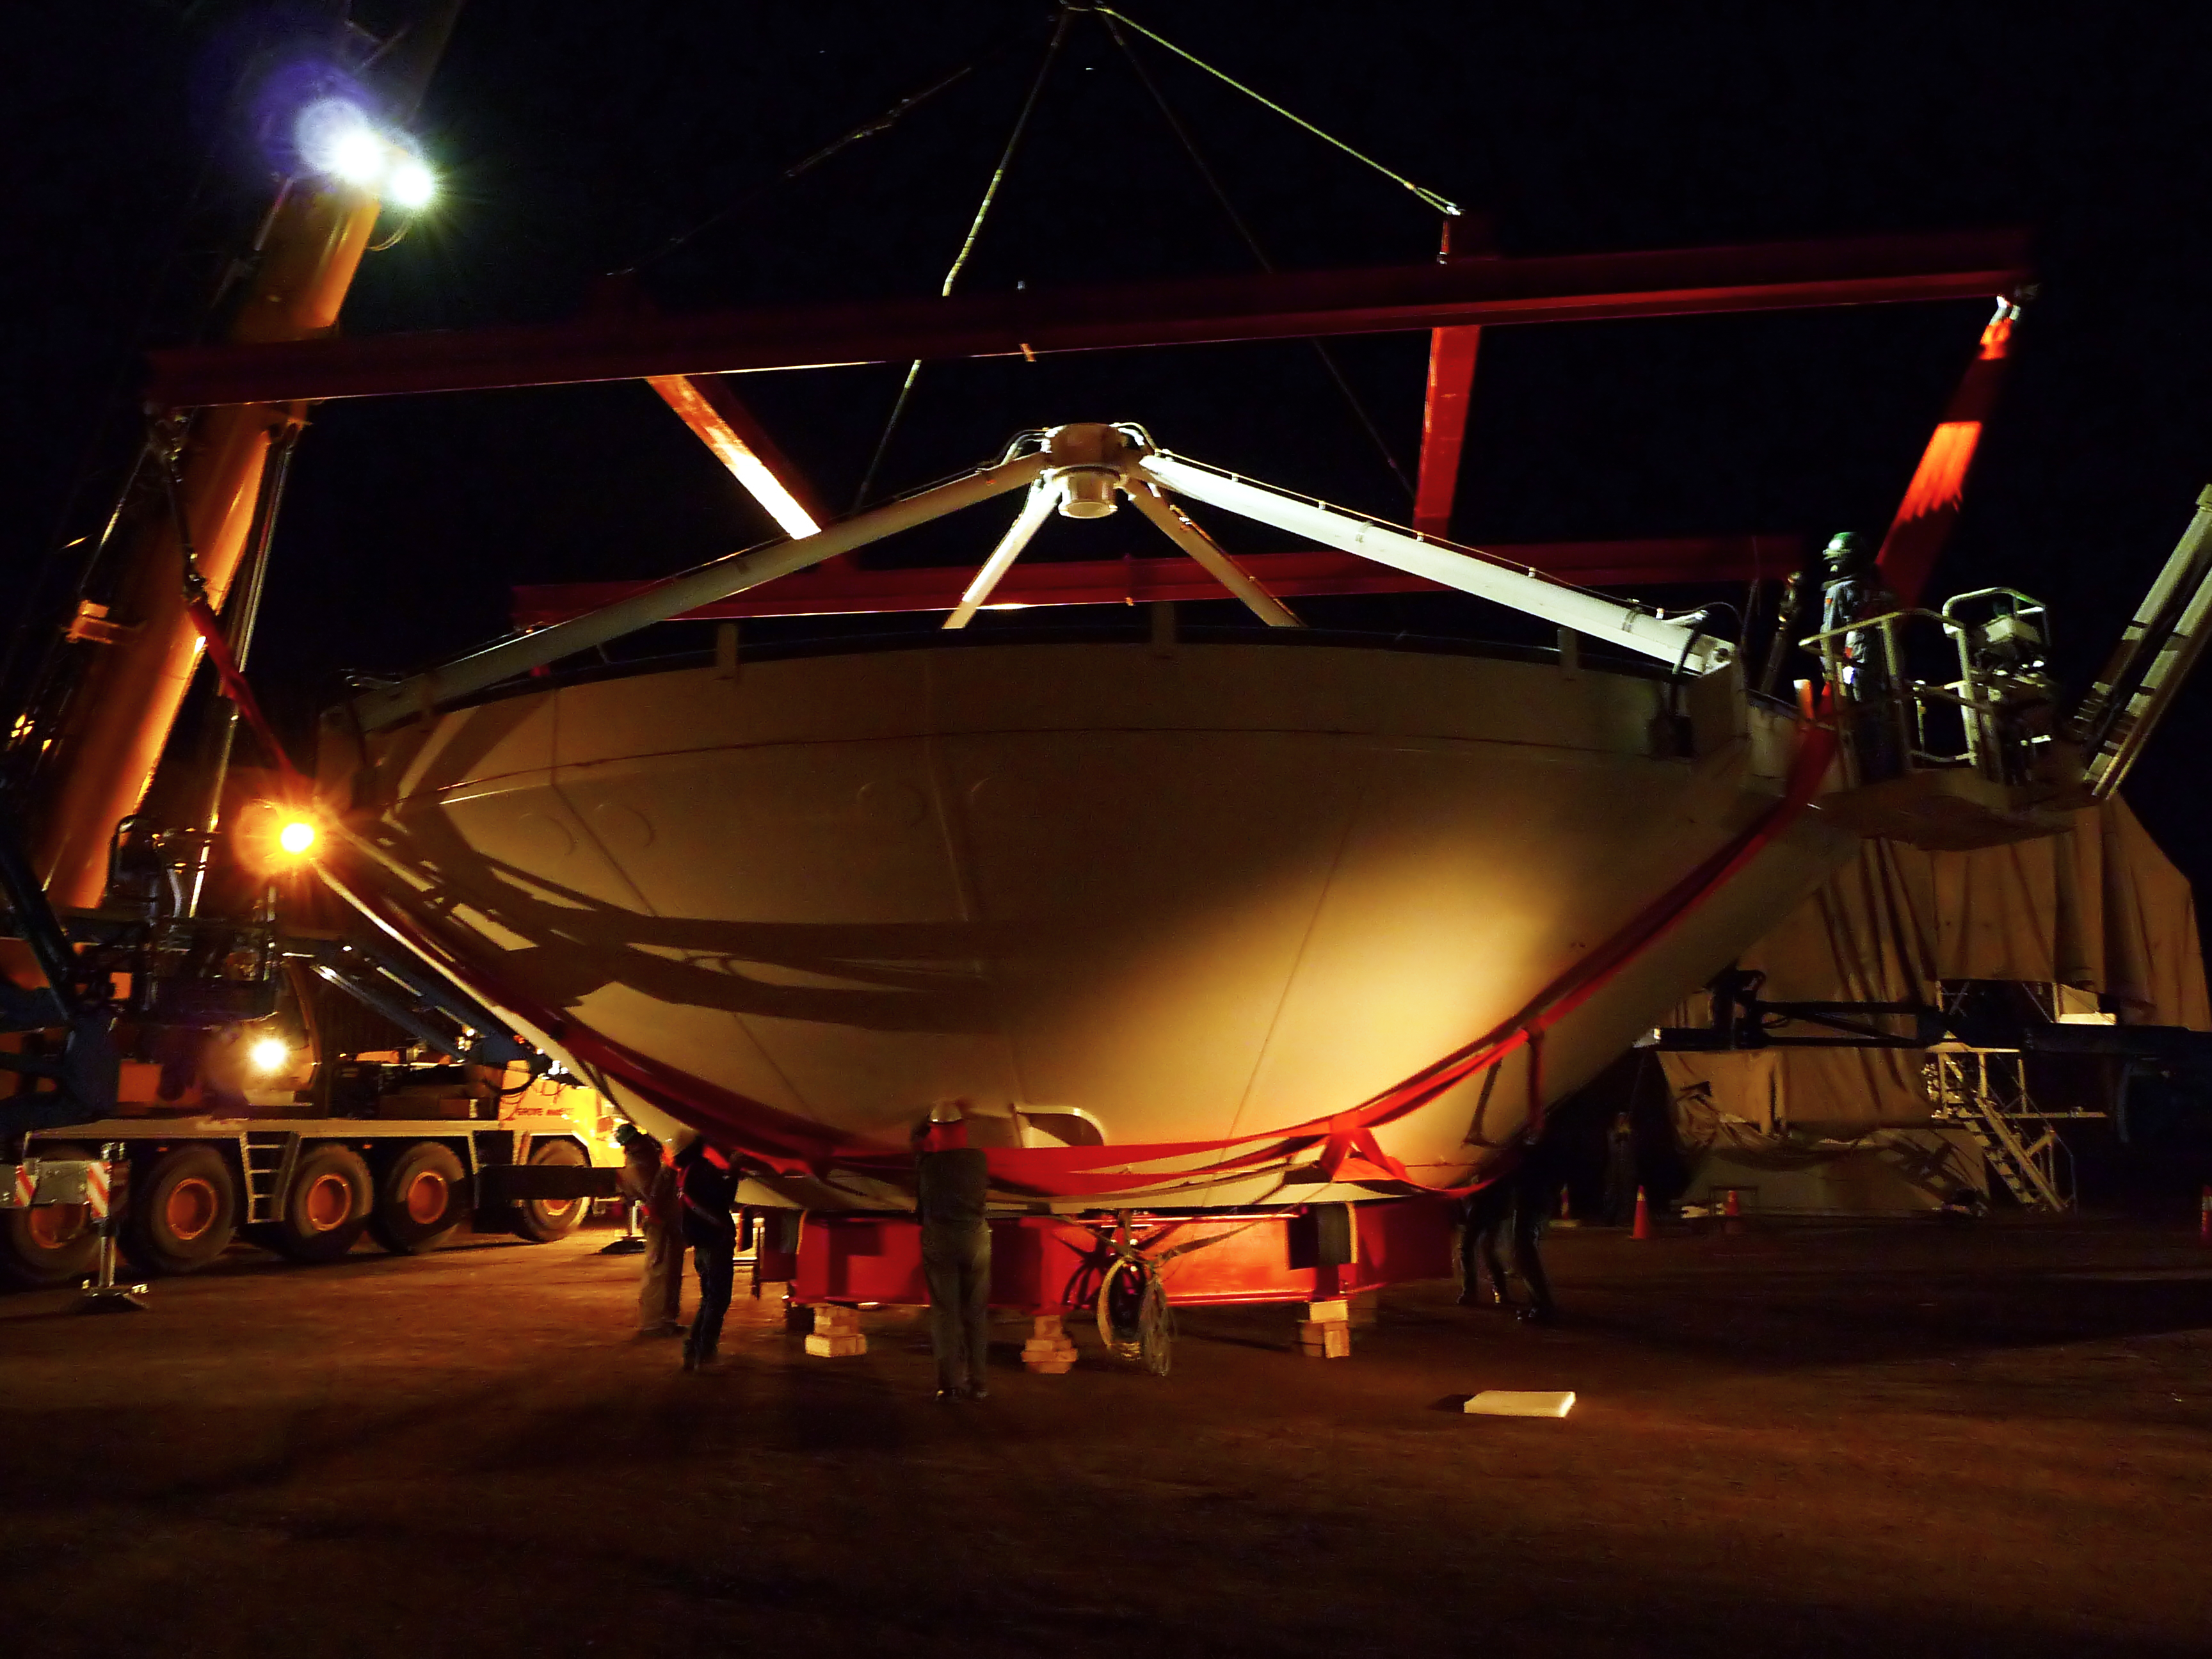

Assembly of first European ALMA antenna

Image of the assembly of the first European antenna for the Atacama Large Millimeter/submillimeter Array (ALMA). ALMA, the largest ground-based astronomy project in existence, will ultimately be comprised of a giant array of 12-m submillimetre quality antennas, with baselines of several kilometres. An additional, compact array of 7-m and 12-m antennas will complement the main array. ALMA will be based on the Chajnantor plain of the Chilean Andes, 5000 m above sea level. Construction on ALMA started in 2003 and will be completed in 2012. The ALMA project is an international collaboration between Europe, East Asia and North America in cooperation with the Republic of Chile.

Credit: ALMA (ESO/NAOJ/NRAO)/S. Rossi (ESO)